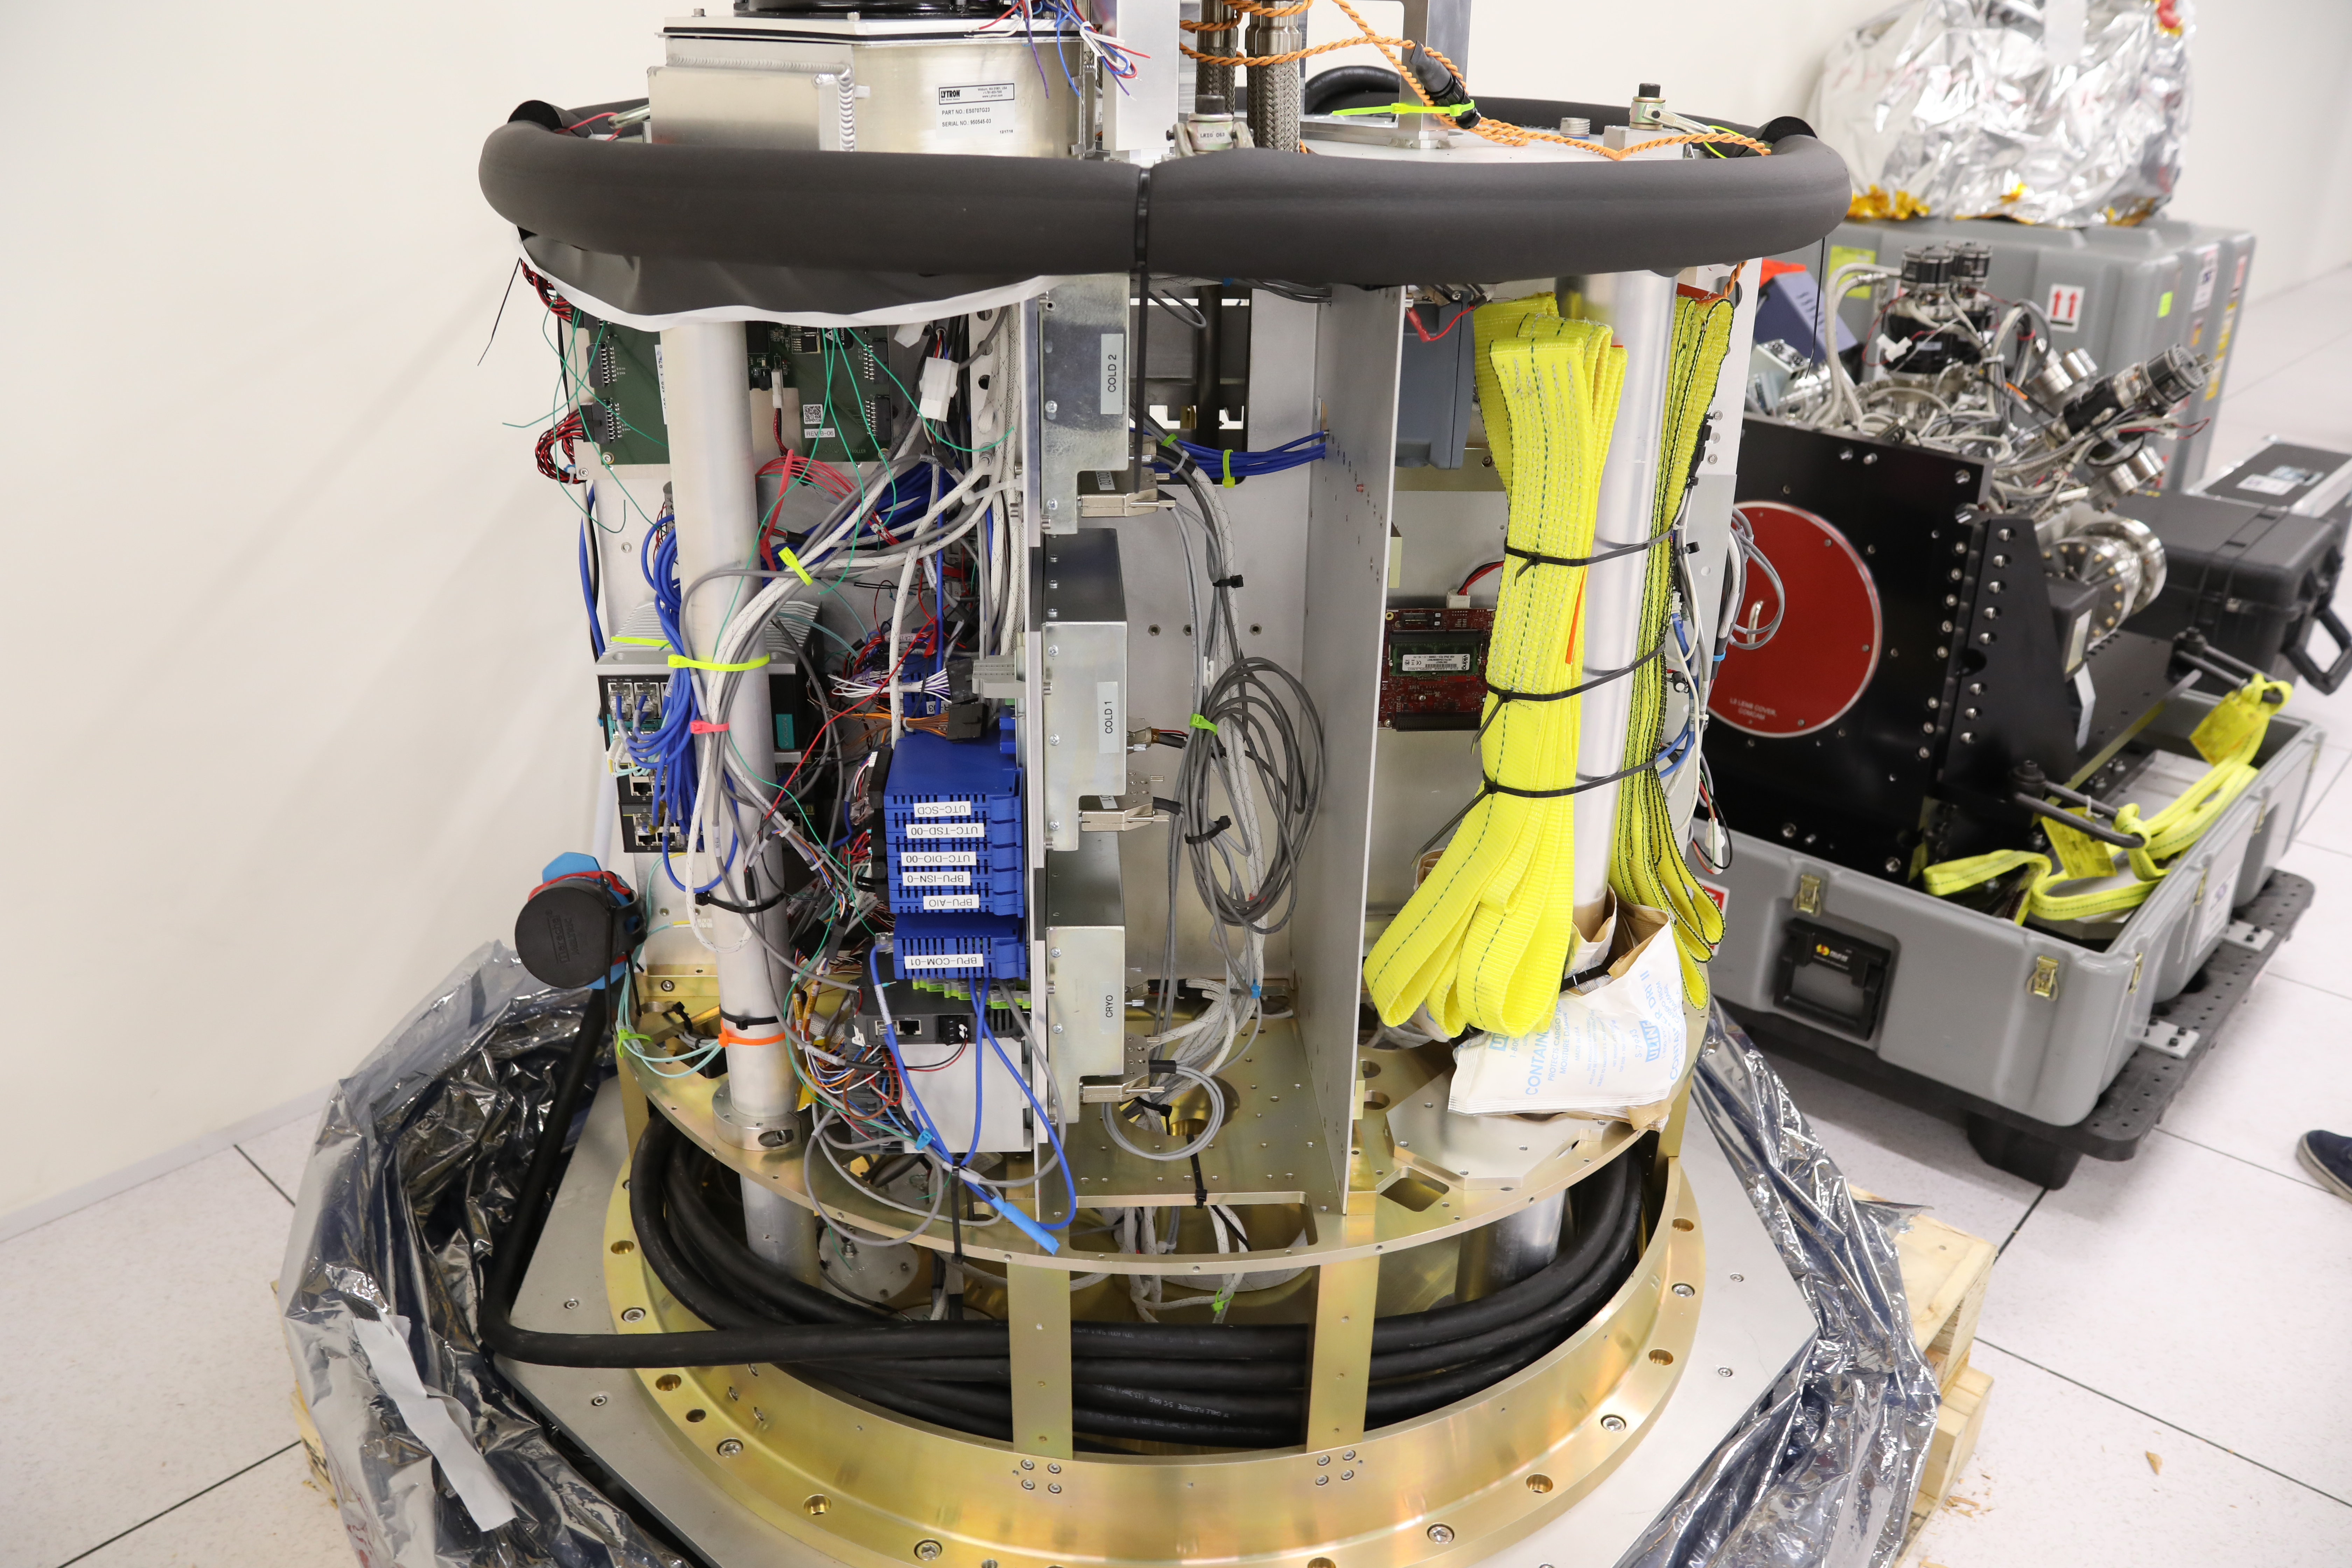

ComCam in La Serena

The Rubin Observatory Commissioning Camera (ComCam) shipped from Tucson, AZ, on March 16th and arrived safely in Chile in early April. Because of the summit construction shutdown (due to safety concerns about COVID-19 pandemic), the ComCam team set up an instrument lab at the AURA Base Facility in La Serena in order to confirm that ComCam had arrived undamaged. There was some extra space in the Base Facility Data Center server room for the temporary lab—this solution ensured plenty of isolated space for working, but also made network connectivity to the ComCam and other observatory servers relatively straightforward

Credit: Rubin Observatory/NSF/AURA